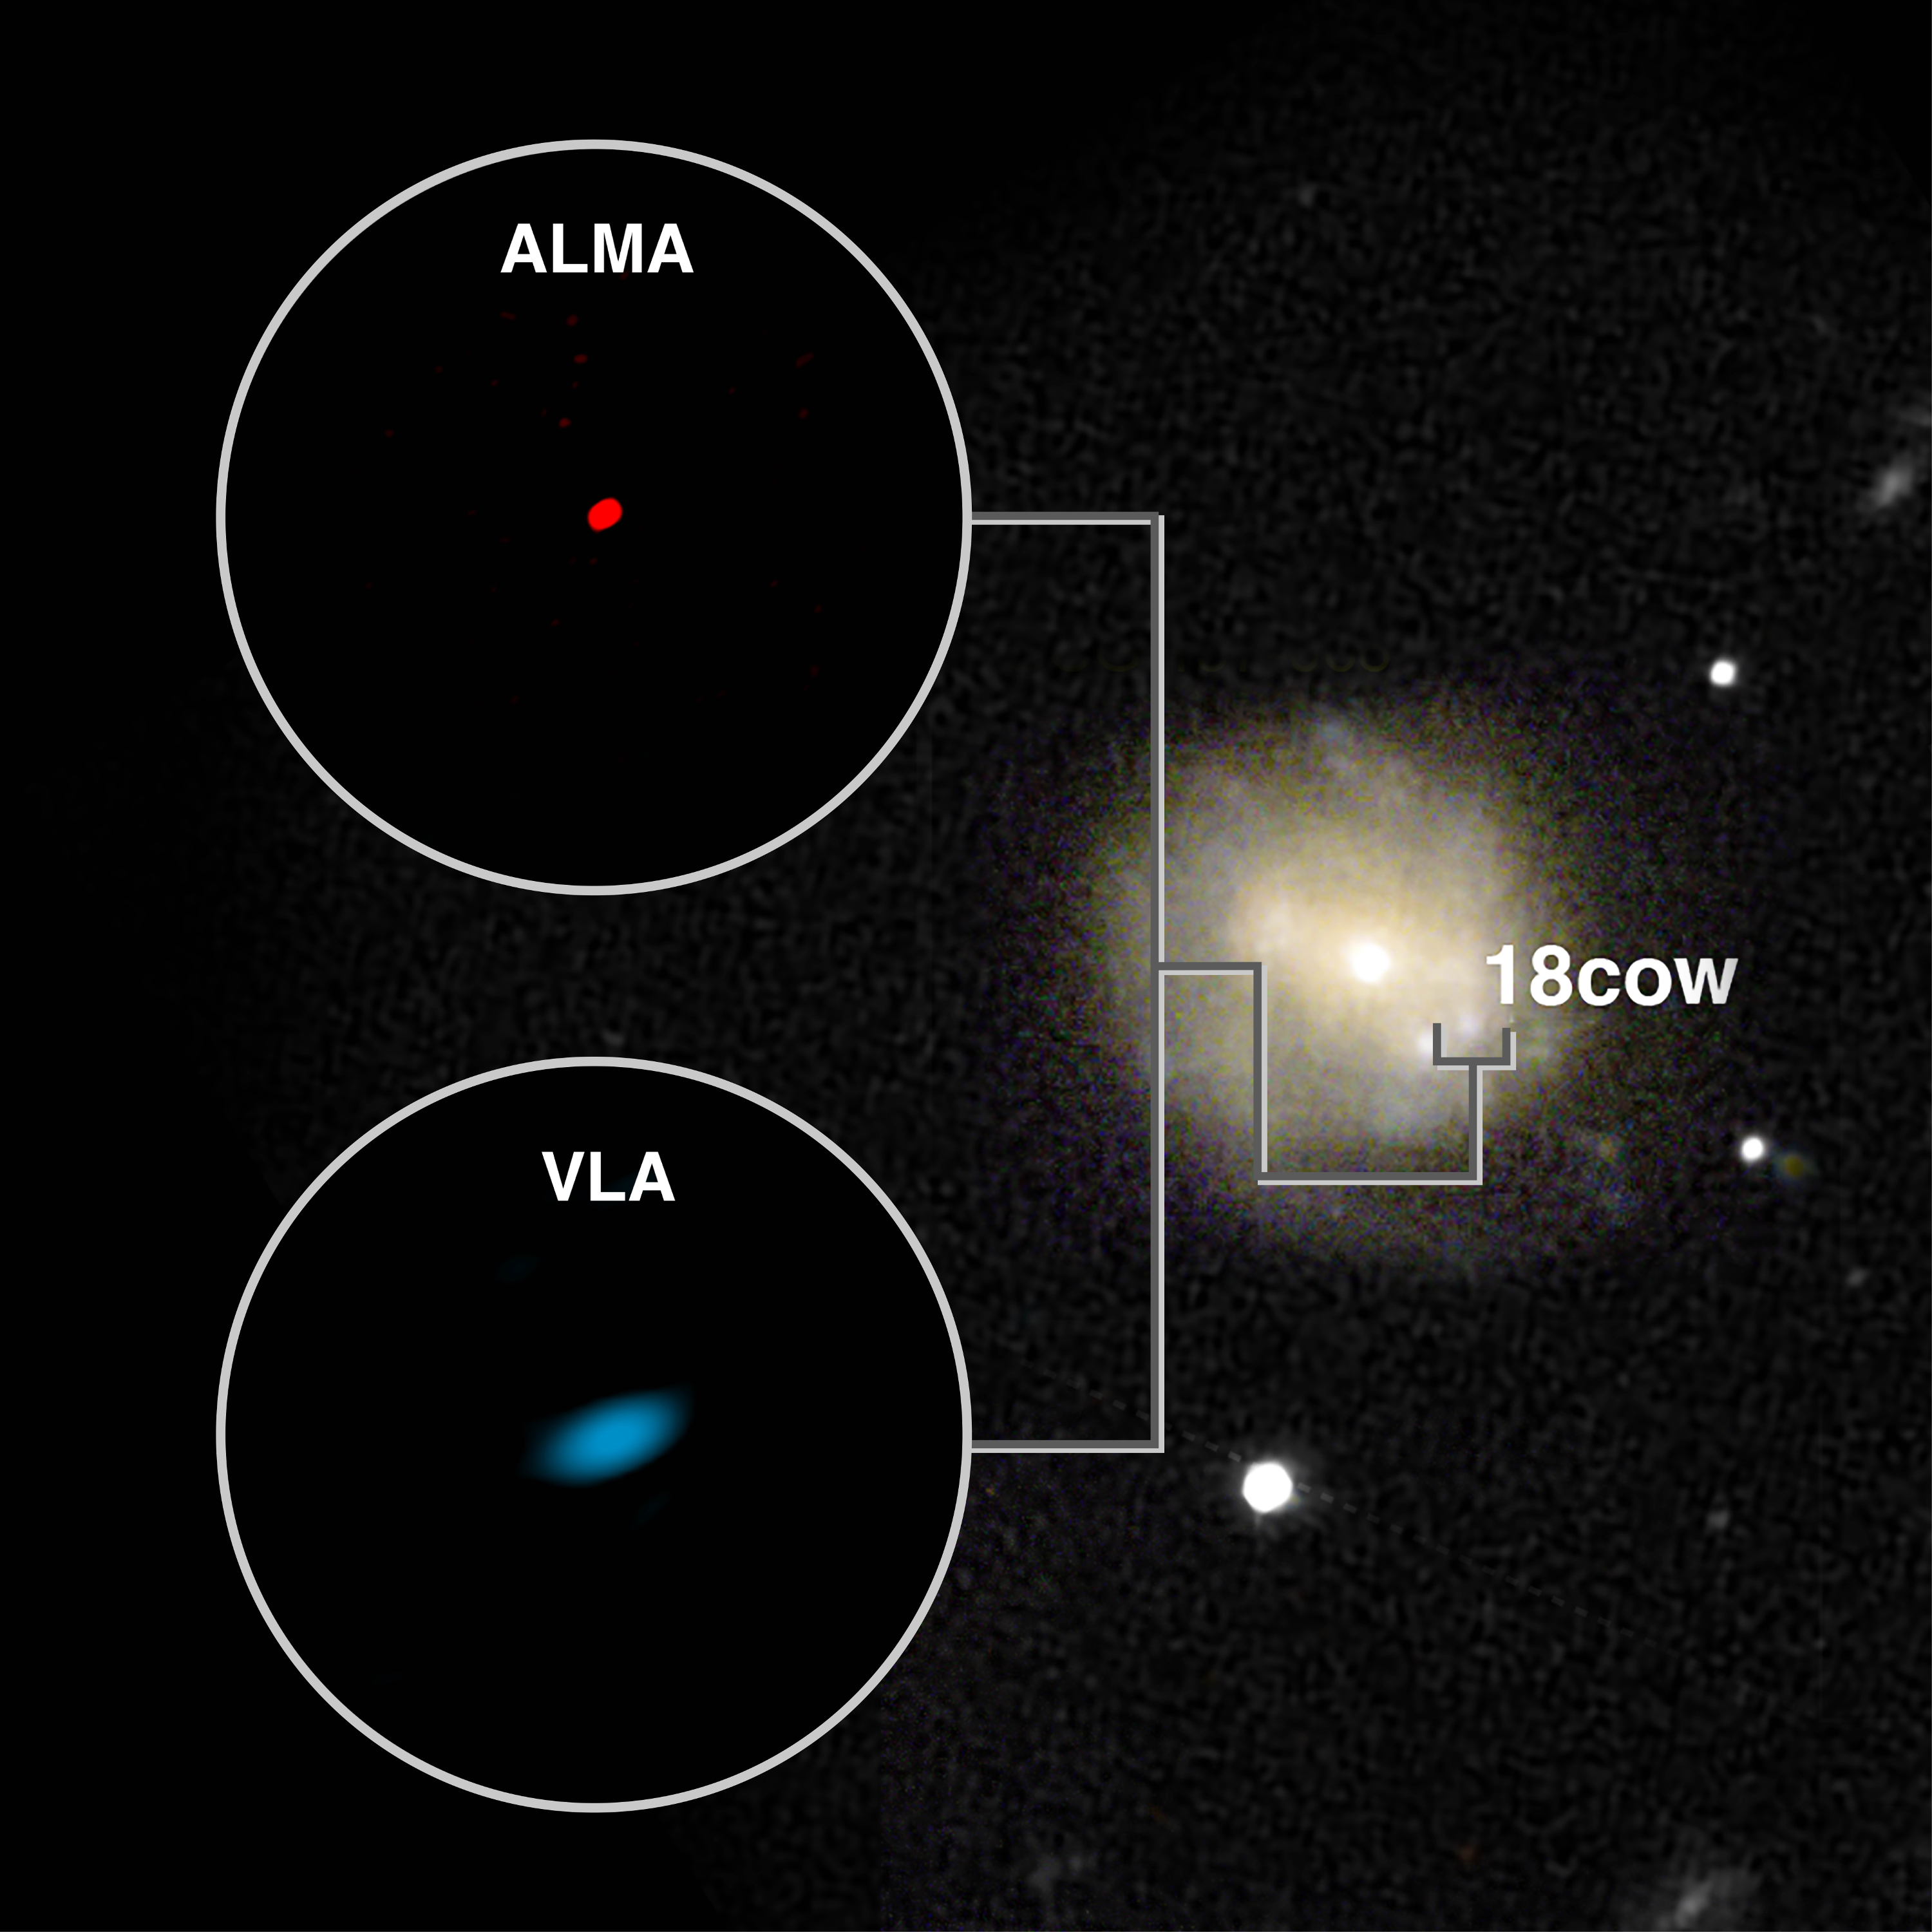

ALMA and VLA Images of AT2018cow

ALMA and VLA images of the mysterious new type of cosmic blast, AT2018cow at left. Visible-light image of outburst in its host galaxy at right. Images not to same scale. Images of the blast itself do not indicate its size, but are the result of its brightness and the characteristics of the telescopes.

Credit: Sophia Dagnello, NRAO/AUI/NSF; R. Margutti, W.M. Keck Observatory; Ho, et al.